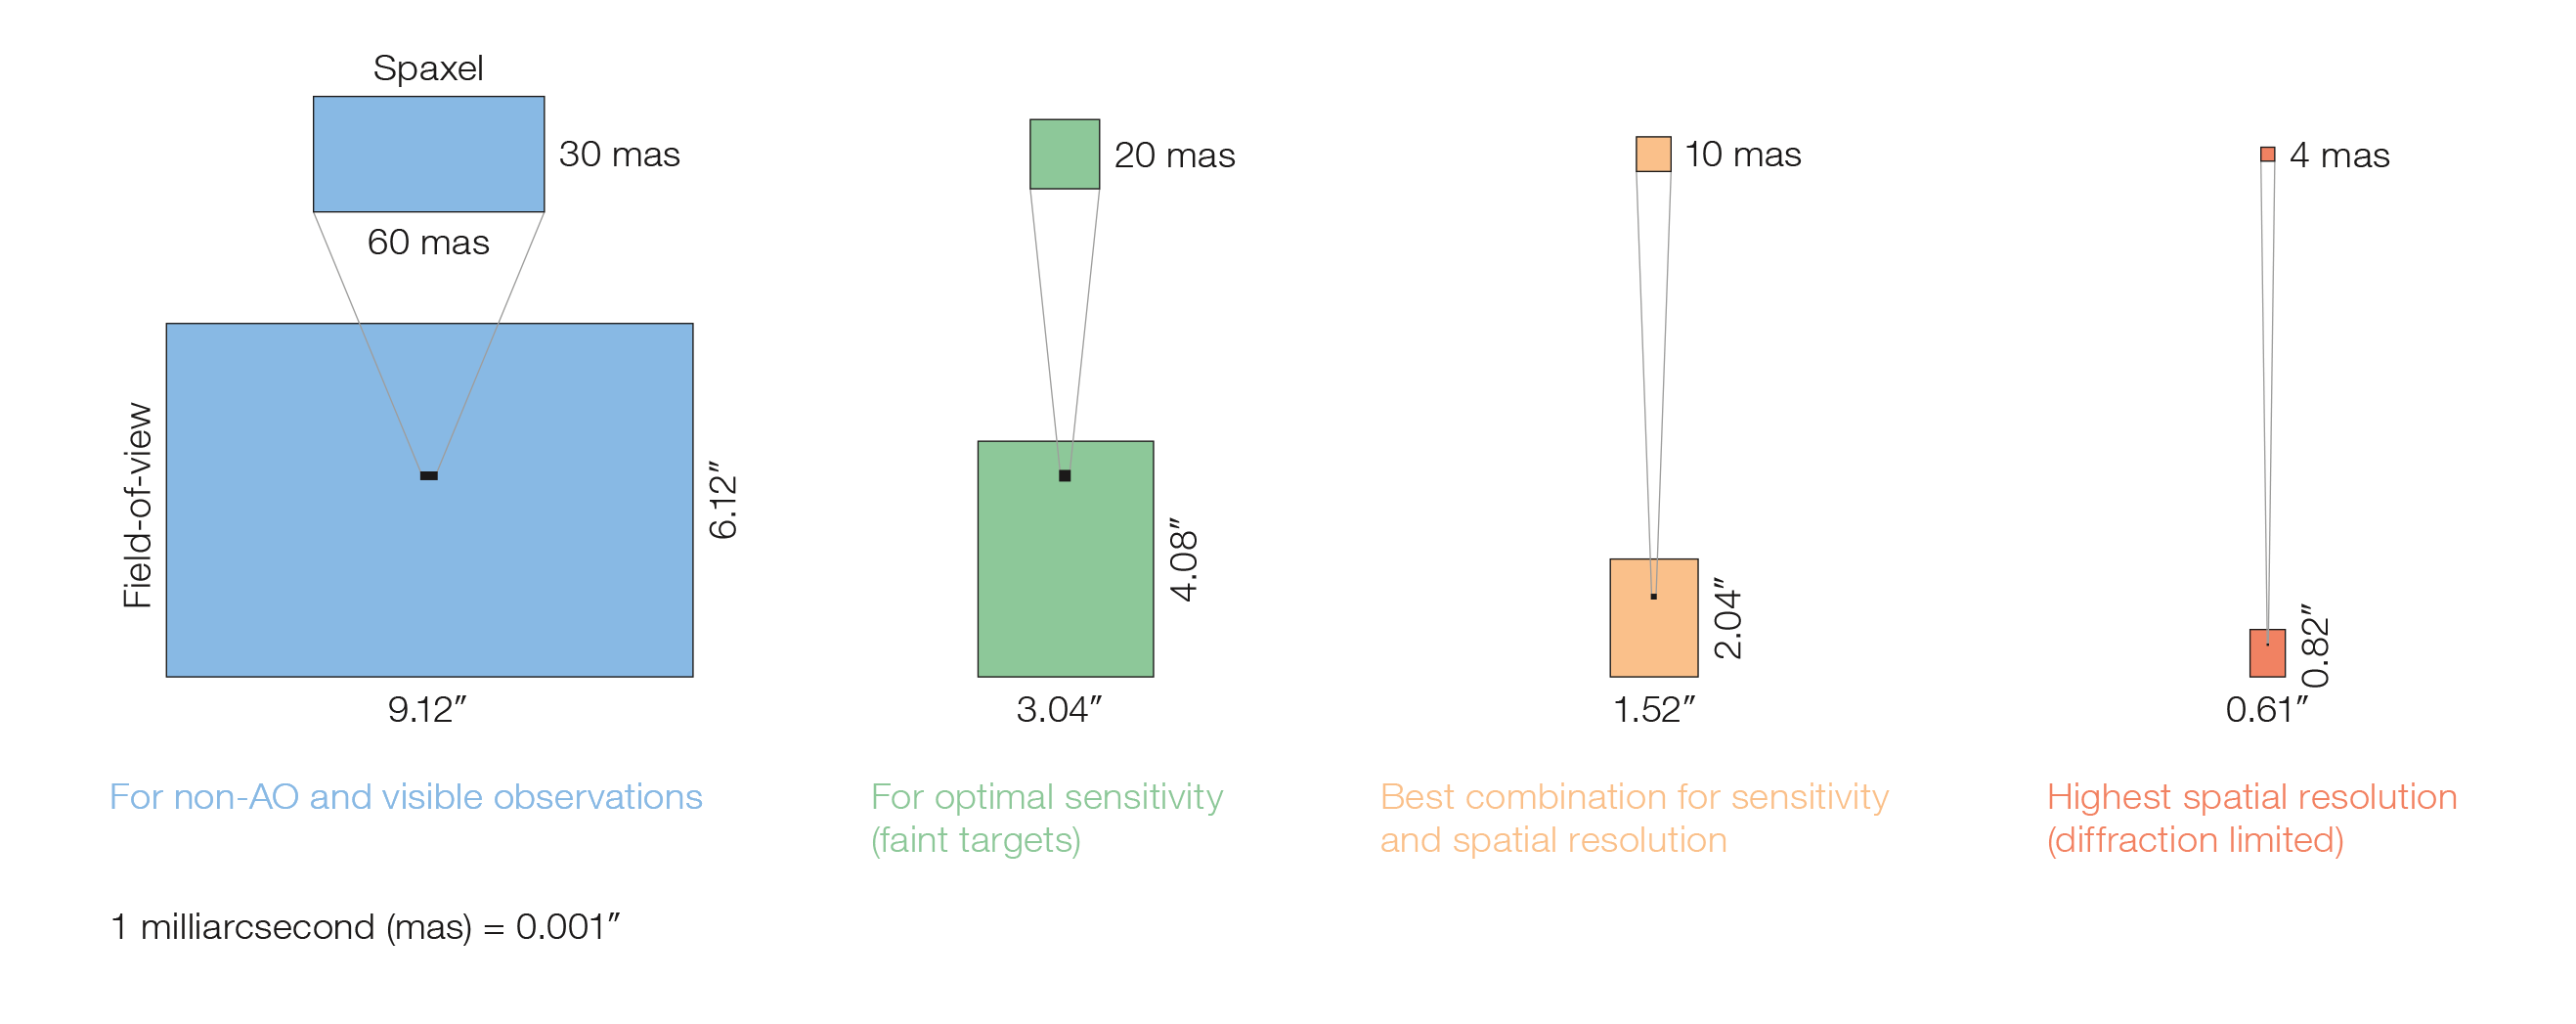

HARMONI spatial pixel scales

The various spatial pixel scales and corresponding fields of view for HARMONI.

Credit: ESO/HARMONI Consortium